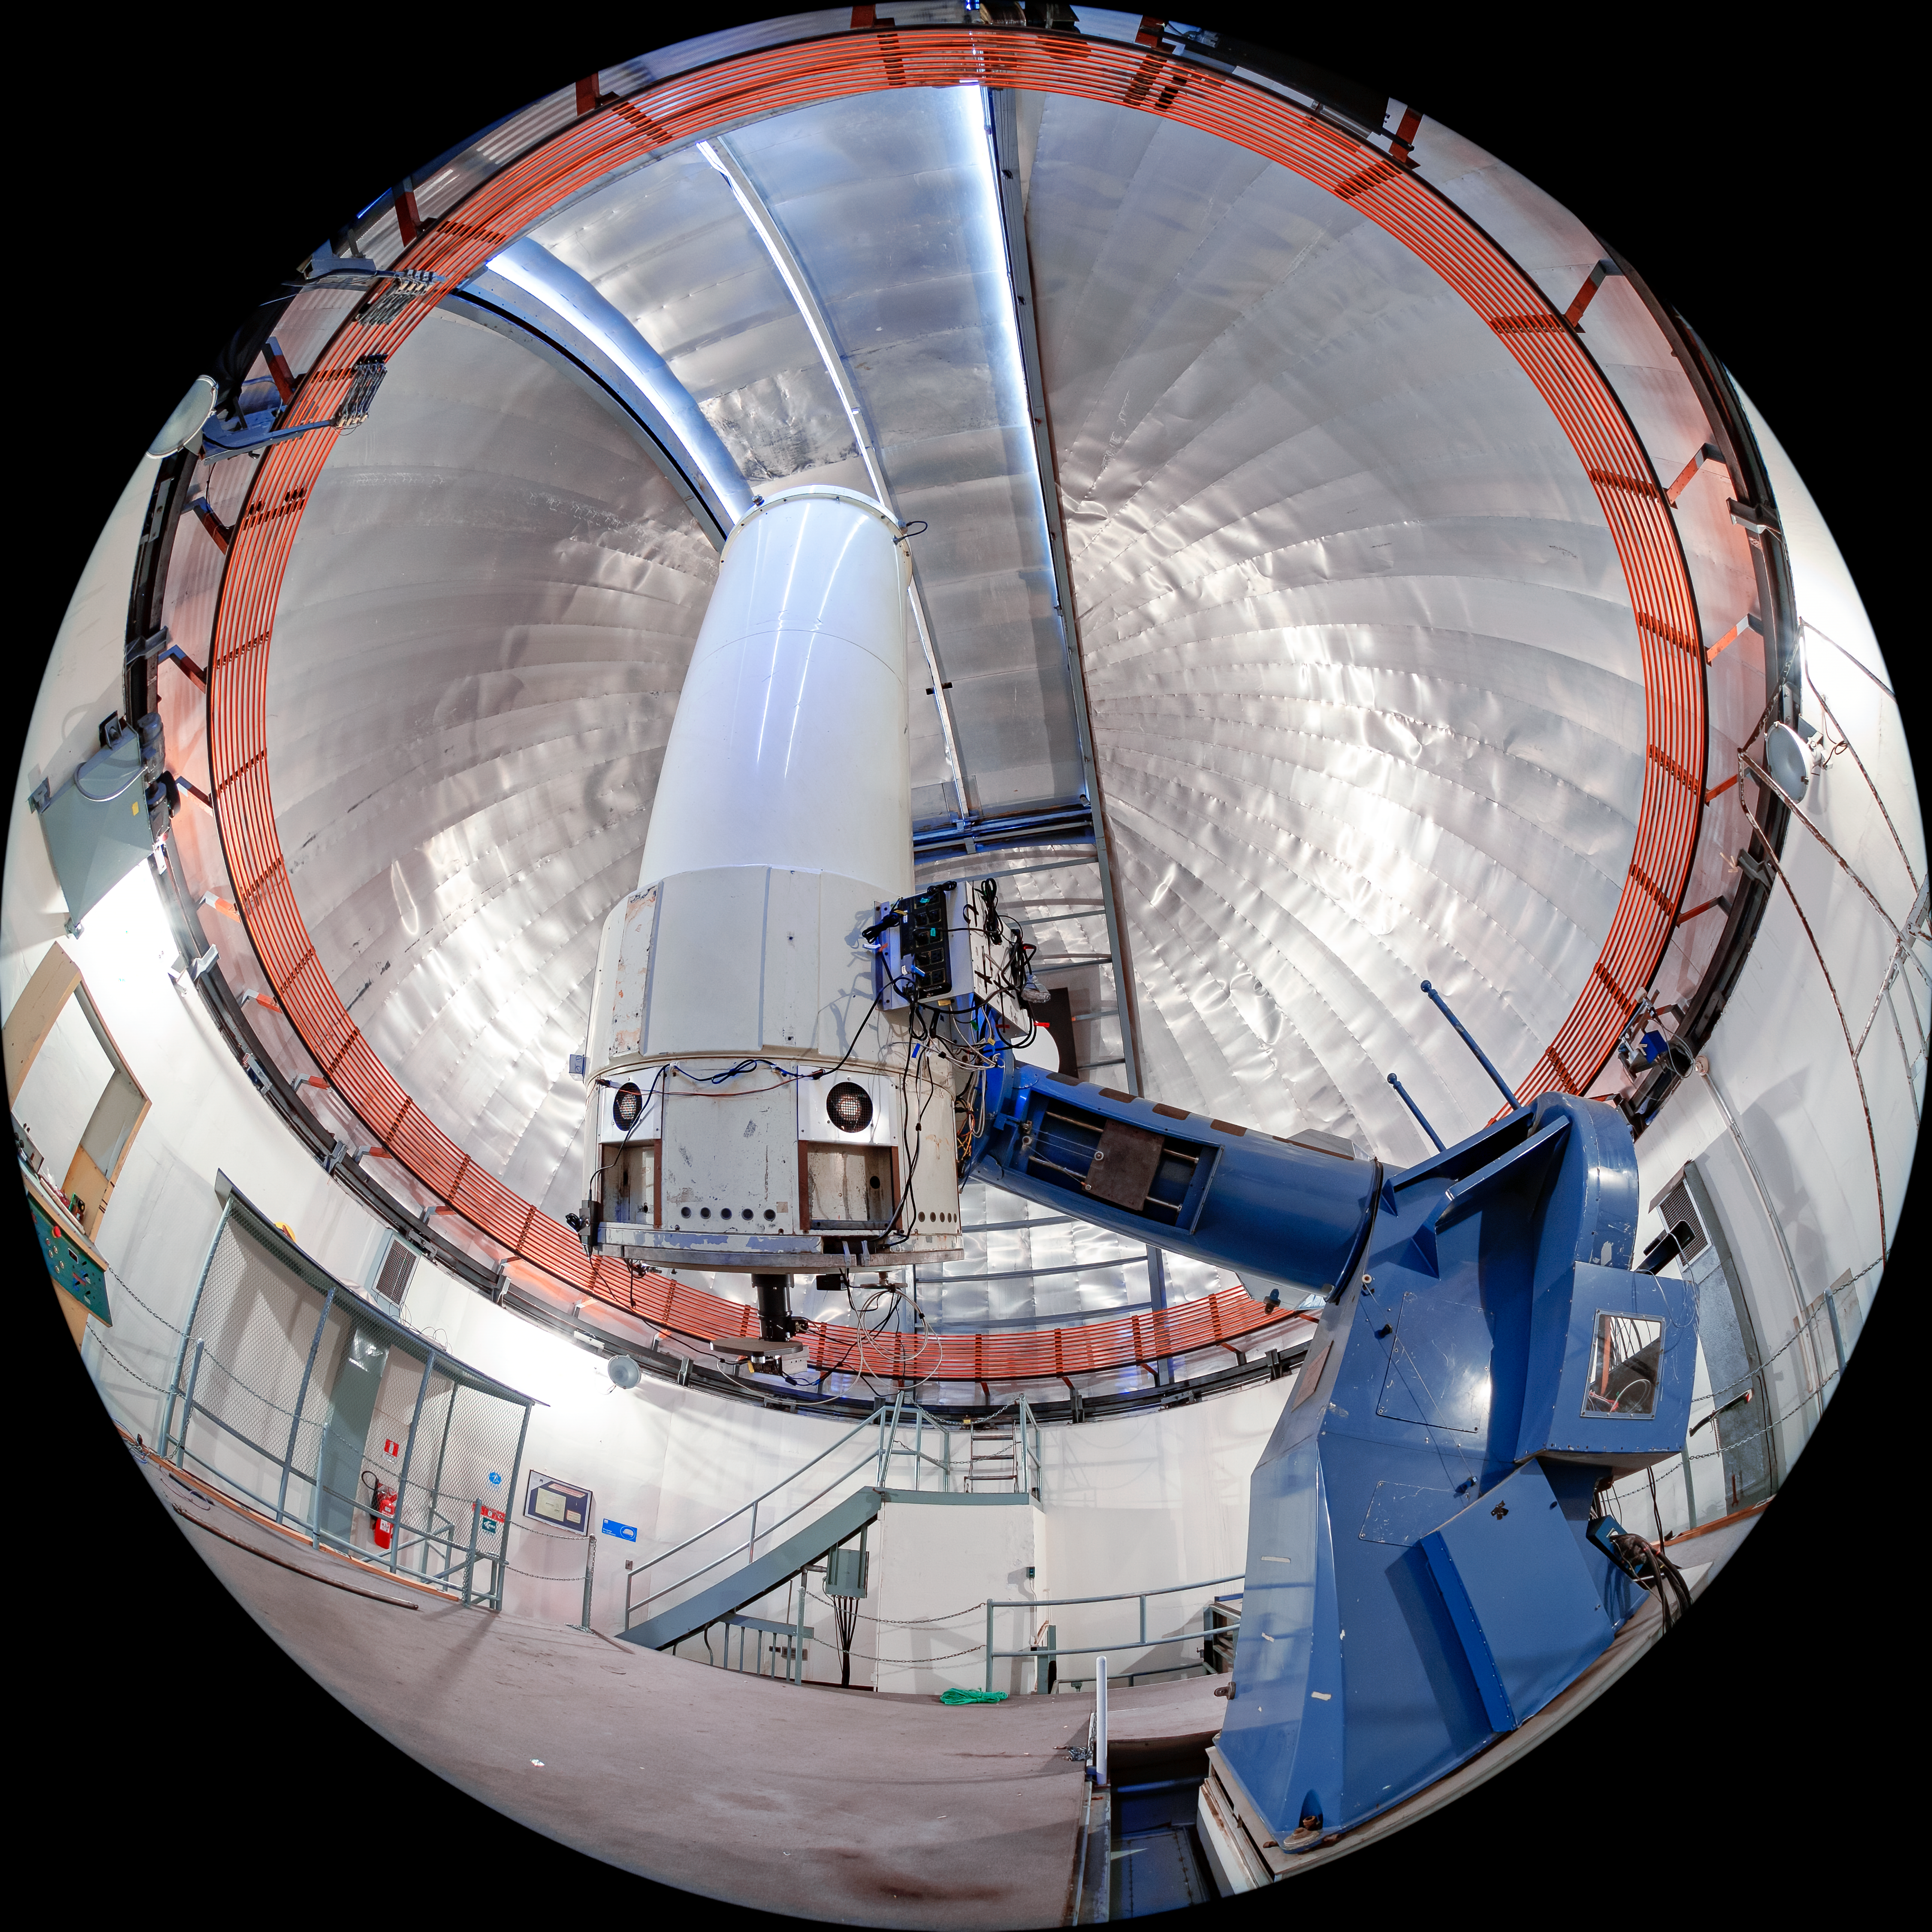

SMARTS 1.0-meter Telescope Interior

The interior of the SMARTS 1.0-meter Telescope, one of four telescopes that make up the Small and Moderate Aperture Research Telescope System (SMARTS) Consortium, located at Cerro-Tololo Inter American Observatory (CTIO), a Program of NSF NOIRLab. It was originally located in Bethany, Connecticut, and was relocated to CTIO in 1972. As of August 2020, it is operated in robotic mode with an optical imaging camera.

Credit: CTIO/NOIRLab/NSF/AURA/T. Matsopoulos